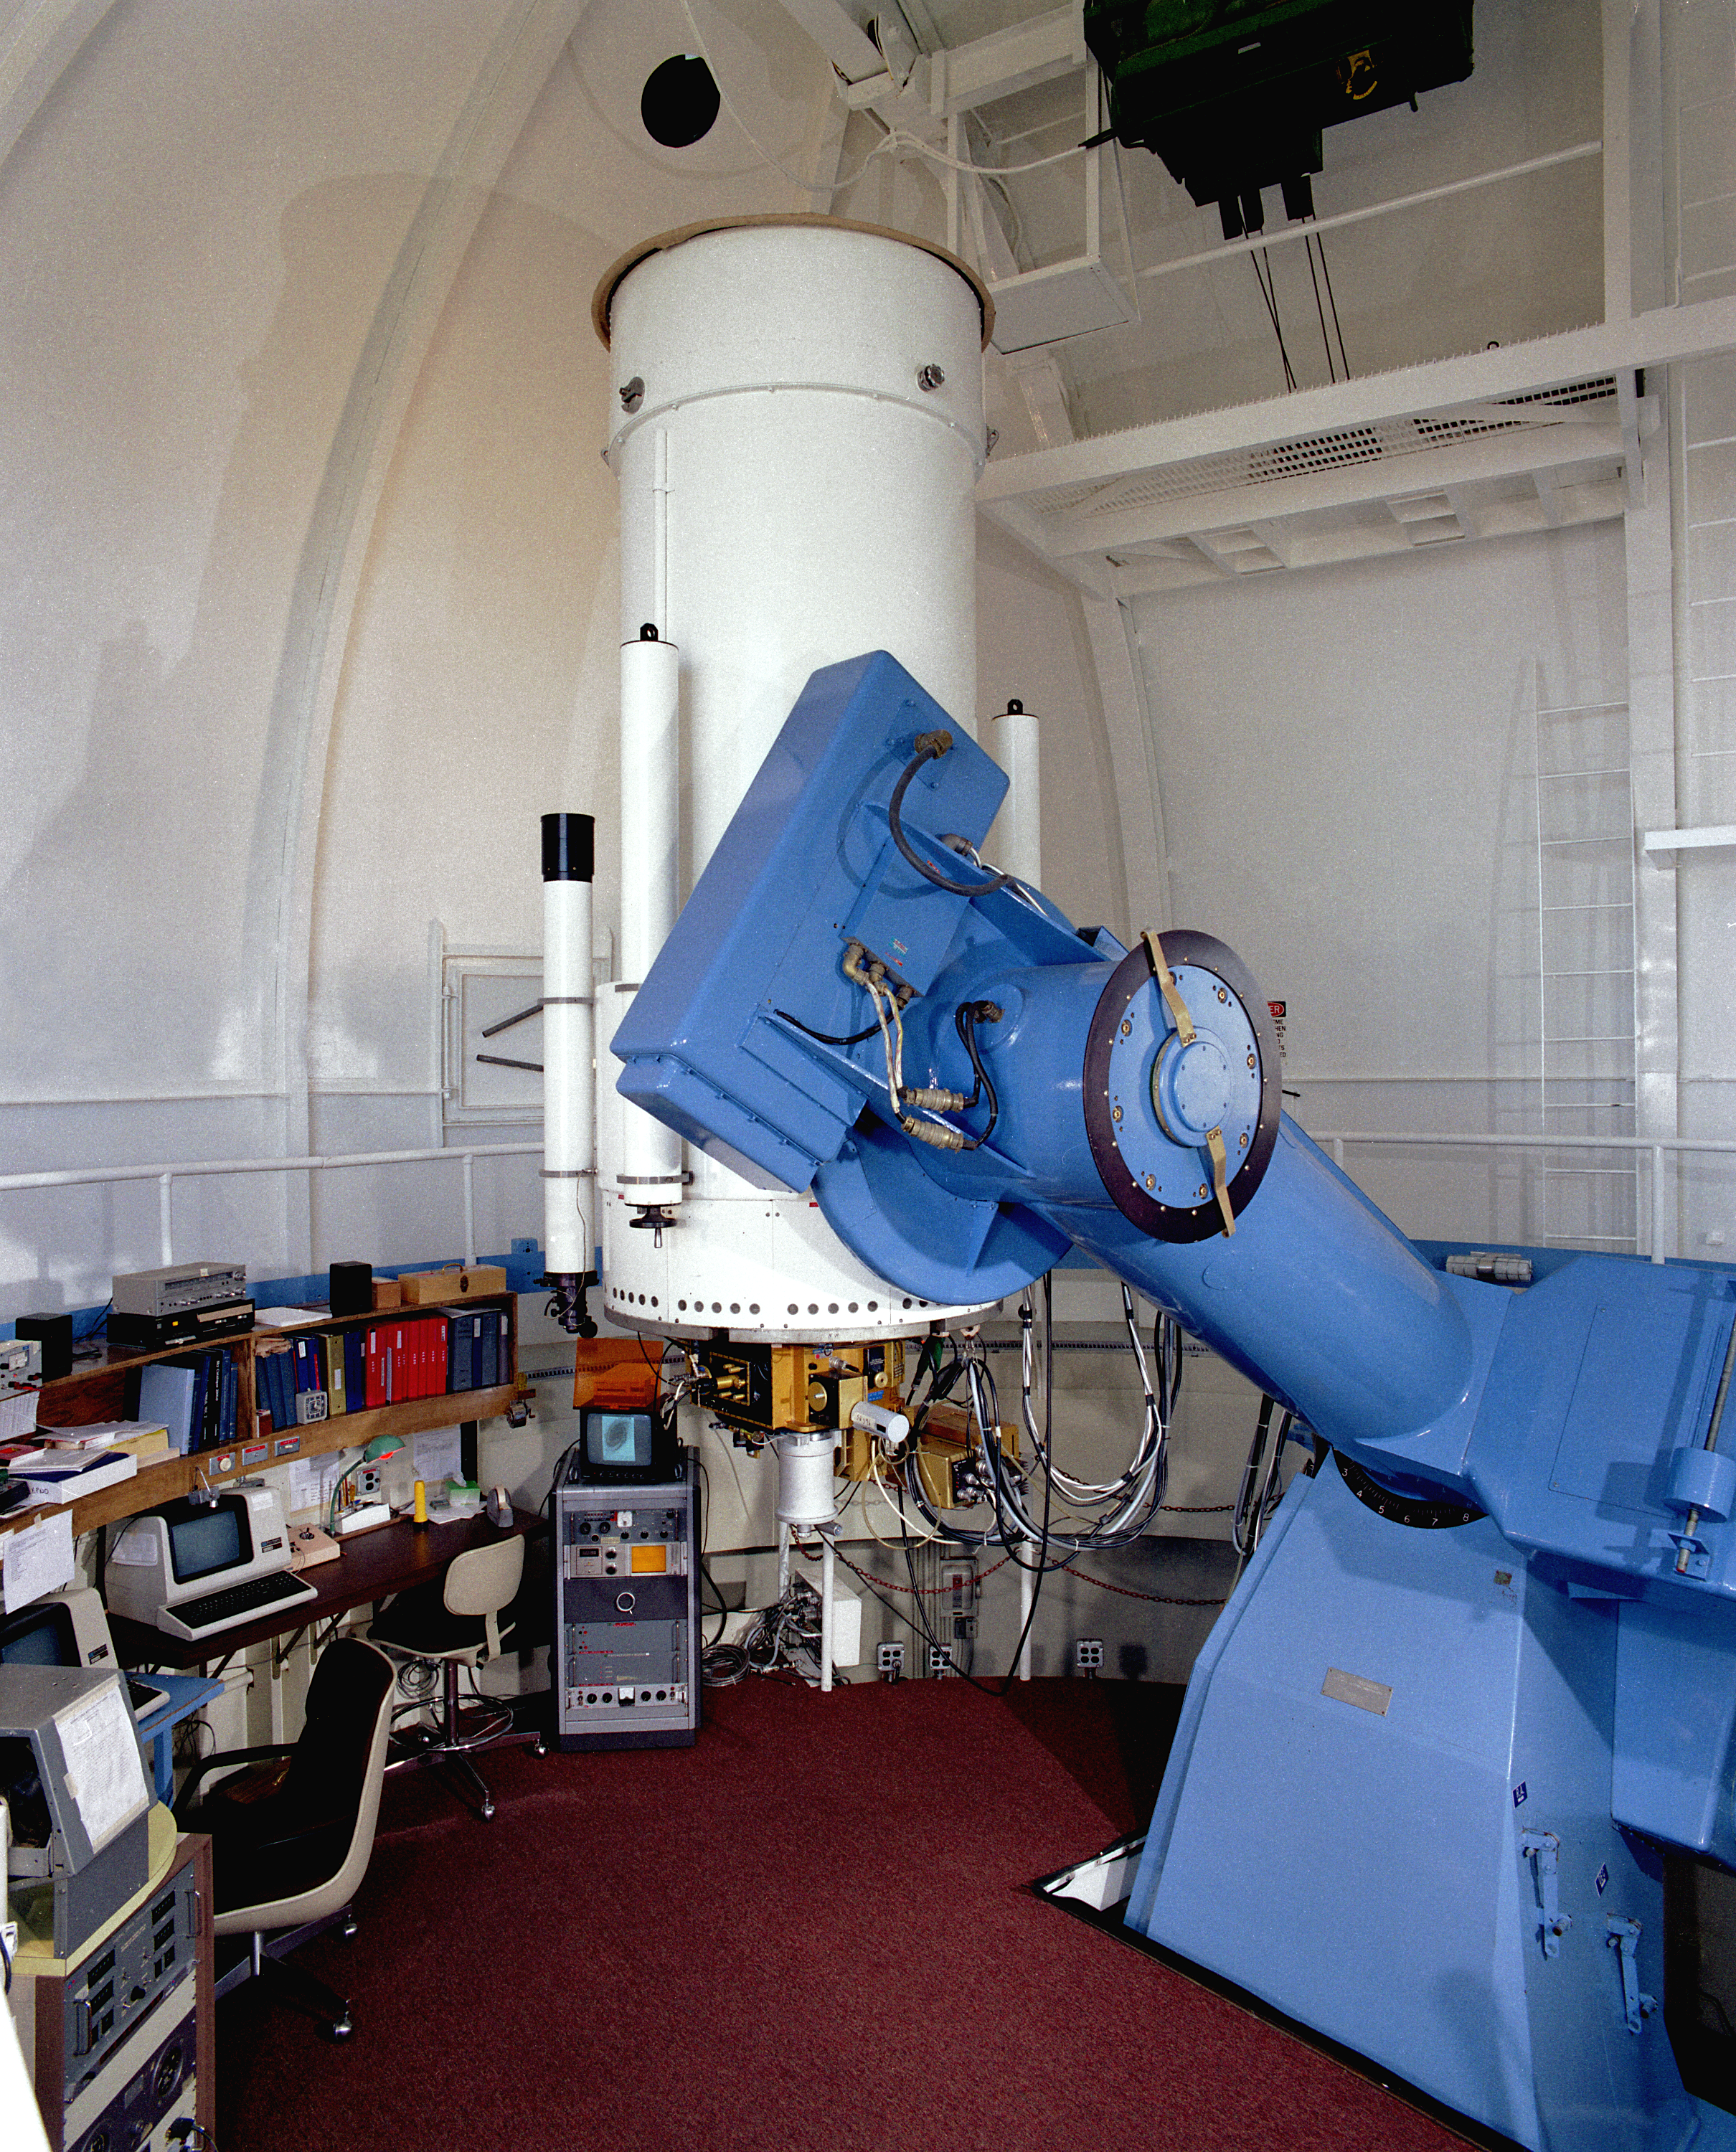

WIYN 0.9m

Interior of the WIYN (Wisconsin, Indiana, Yale, NOAO) 36-inch (0.9-meter) telescope at Kitt Peak National Observatory.

Credit: NOIRLab/NSF/AURA